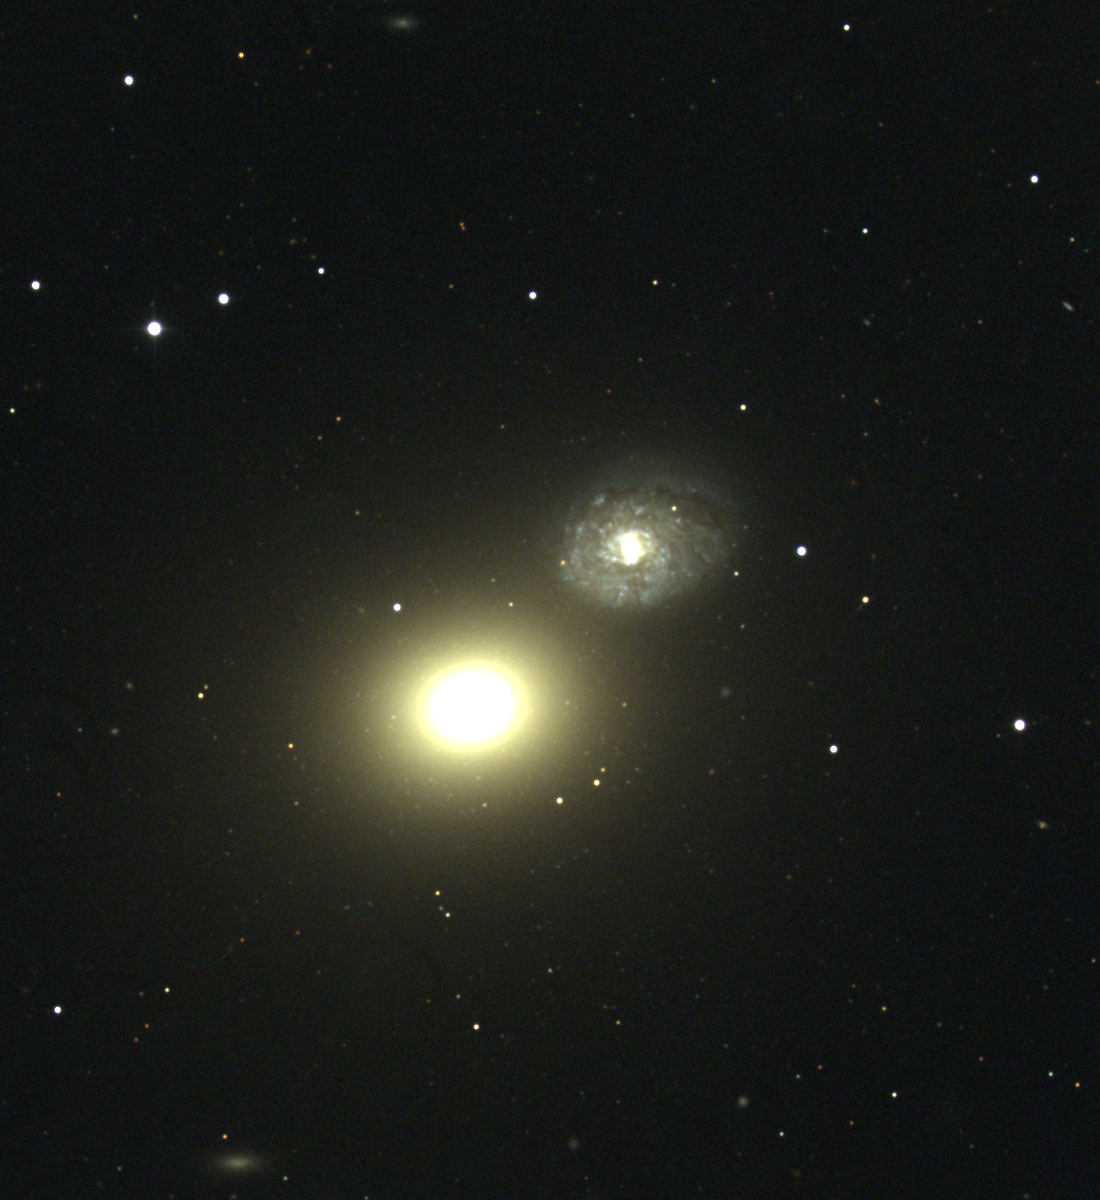

M60, NGC 4649

M60 is a large elliptical galaxy in the constellation Virgo, being about 120000 light-years across. It stands out in even small telescopes due to the proximity of the late-type spiral NGC4647 (to the NW), but such apertures may only see the central brighter regions, making M60 look considerably smaller. M60 has a large system of faint globular clusters, many thousands being visible in deep pictures: more than a few can be seen here. M60 is a member of the Virgo Cluster of galaxies, which is the dominant cluster in our Local Supercluster and about 60 million light-years away. This picture was taken in April 1998 at the KPNO 0.9-meter telescope. The Virgo cluster also includes Messier galaxies M49, M58, M59, M61, M84, M85, M86, M87, M88, M89, M90, M91, M98, M99, and M100.

Credit: NOIRLab/NSF/AURA